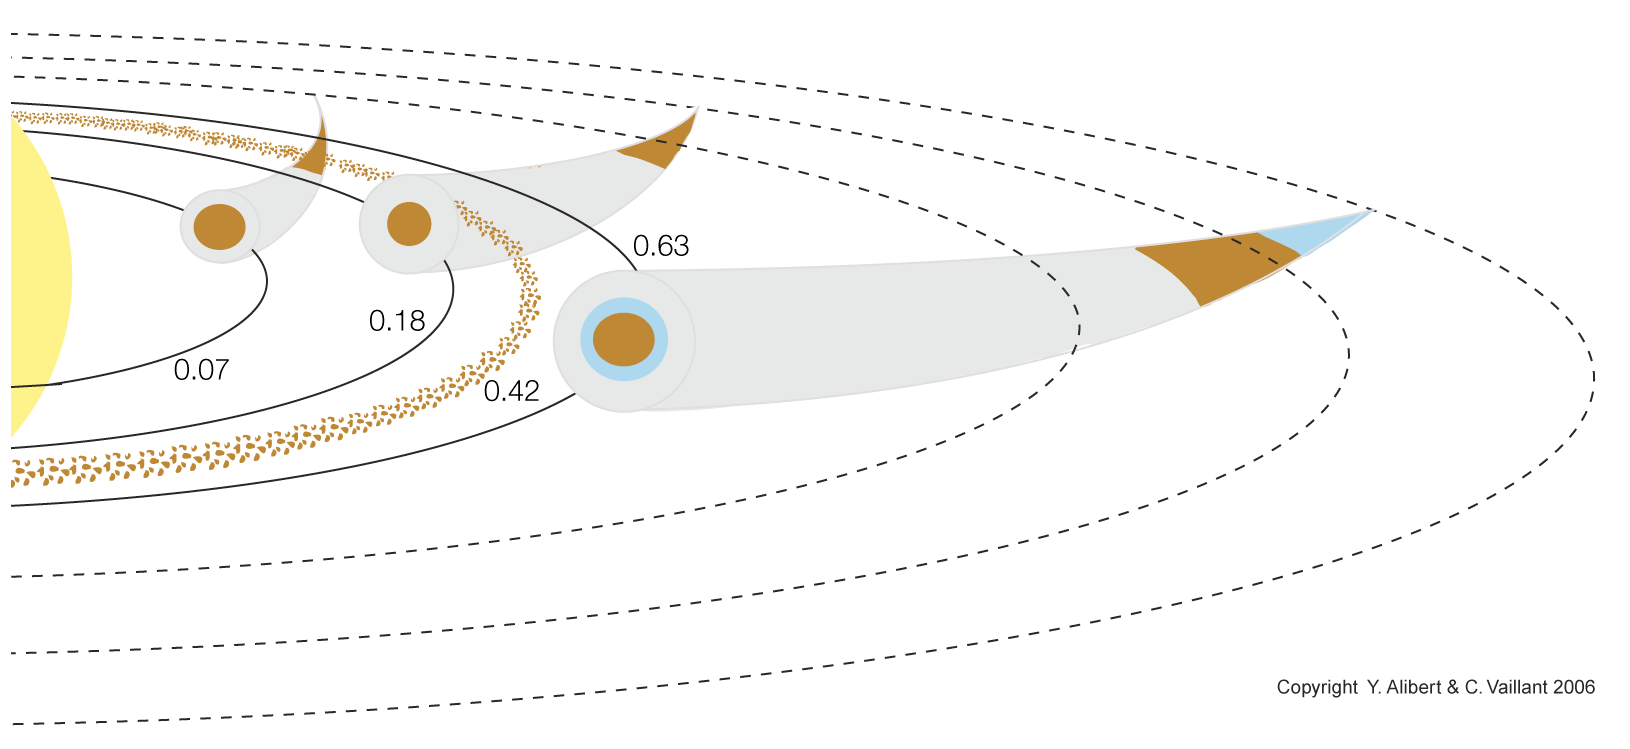

Formation process of the planetary system around HD 69830

Illustration of the possible formation process and present day structure of the planetary system around HD 68930. The three planets form from embryos originally located at larger distances (dashed ellipses) than the present ones (indicated by solid ellipses at 0.07, 0.18 and 0.63 the mean Earth-Sun distance). The embryos of the inner and middle planets start interior to the ice line, so that these two planets build up from rocky planetesimals and gas. The two planets consist of a central rocky core (in brown) and an envelope of gas (in gray). The embryo of the outermost planet starts beyond the ice line, and the planet accumulates a large amount of ice at the beginning of its formation. The planet finally consists of a central rocky core (brown), surrounded by a shell of water (ice or liquid - in blue), and a quite massive gas envelope (gray).

Credit: ESO